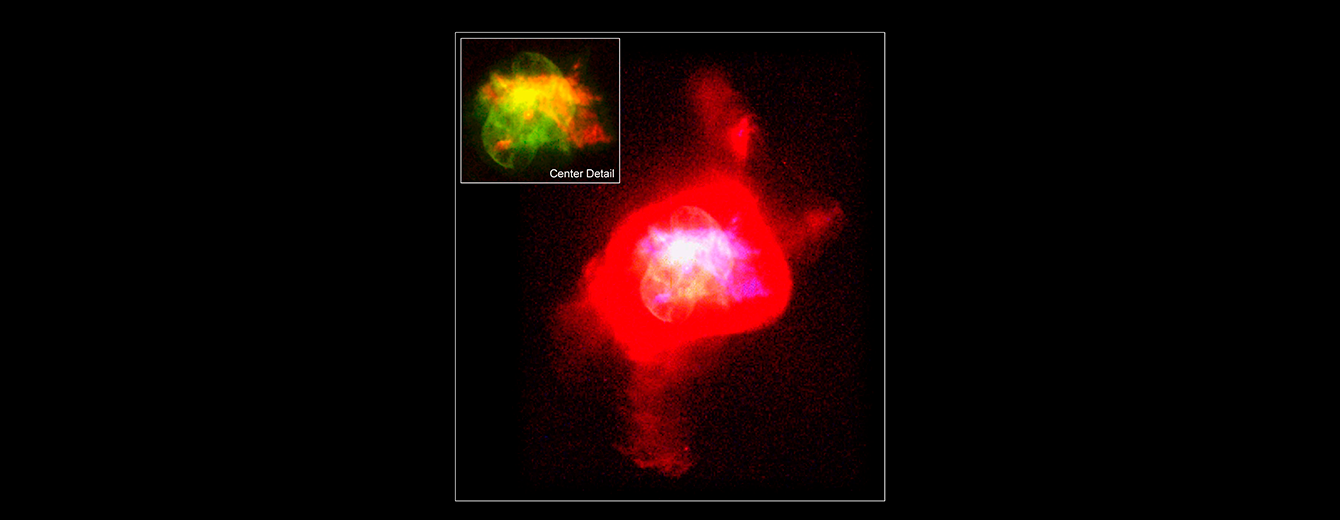

Majority of Planetary Nebulae May Arise from Binary Systems

A previously released Hubble Space Telescope image of NGC 6210.

Credit: Robert Rubin and Christopher Ortiz (NASA Ames Research Center)Patrick Harrington and Nancy Jo Lame (University of Maryland), Reginald Dufour (Rice University), and NASA